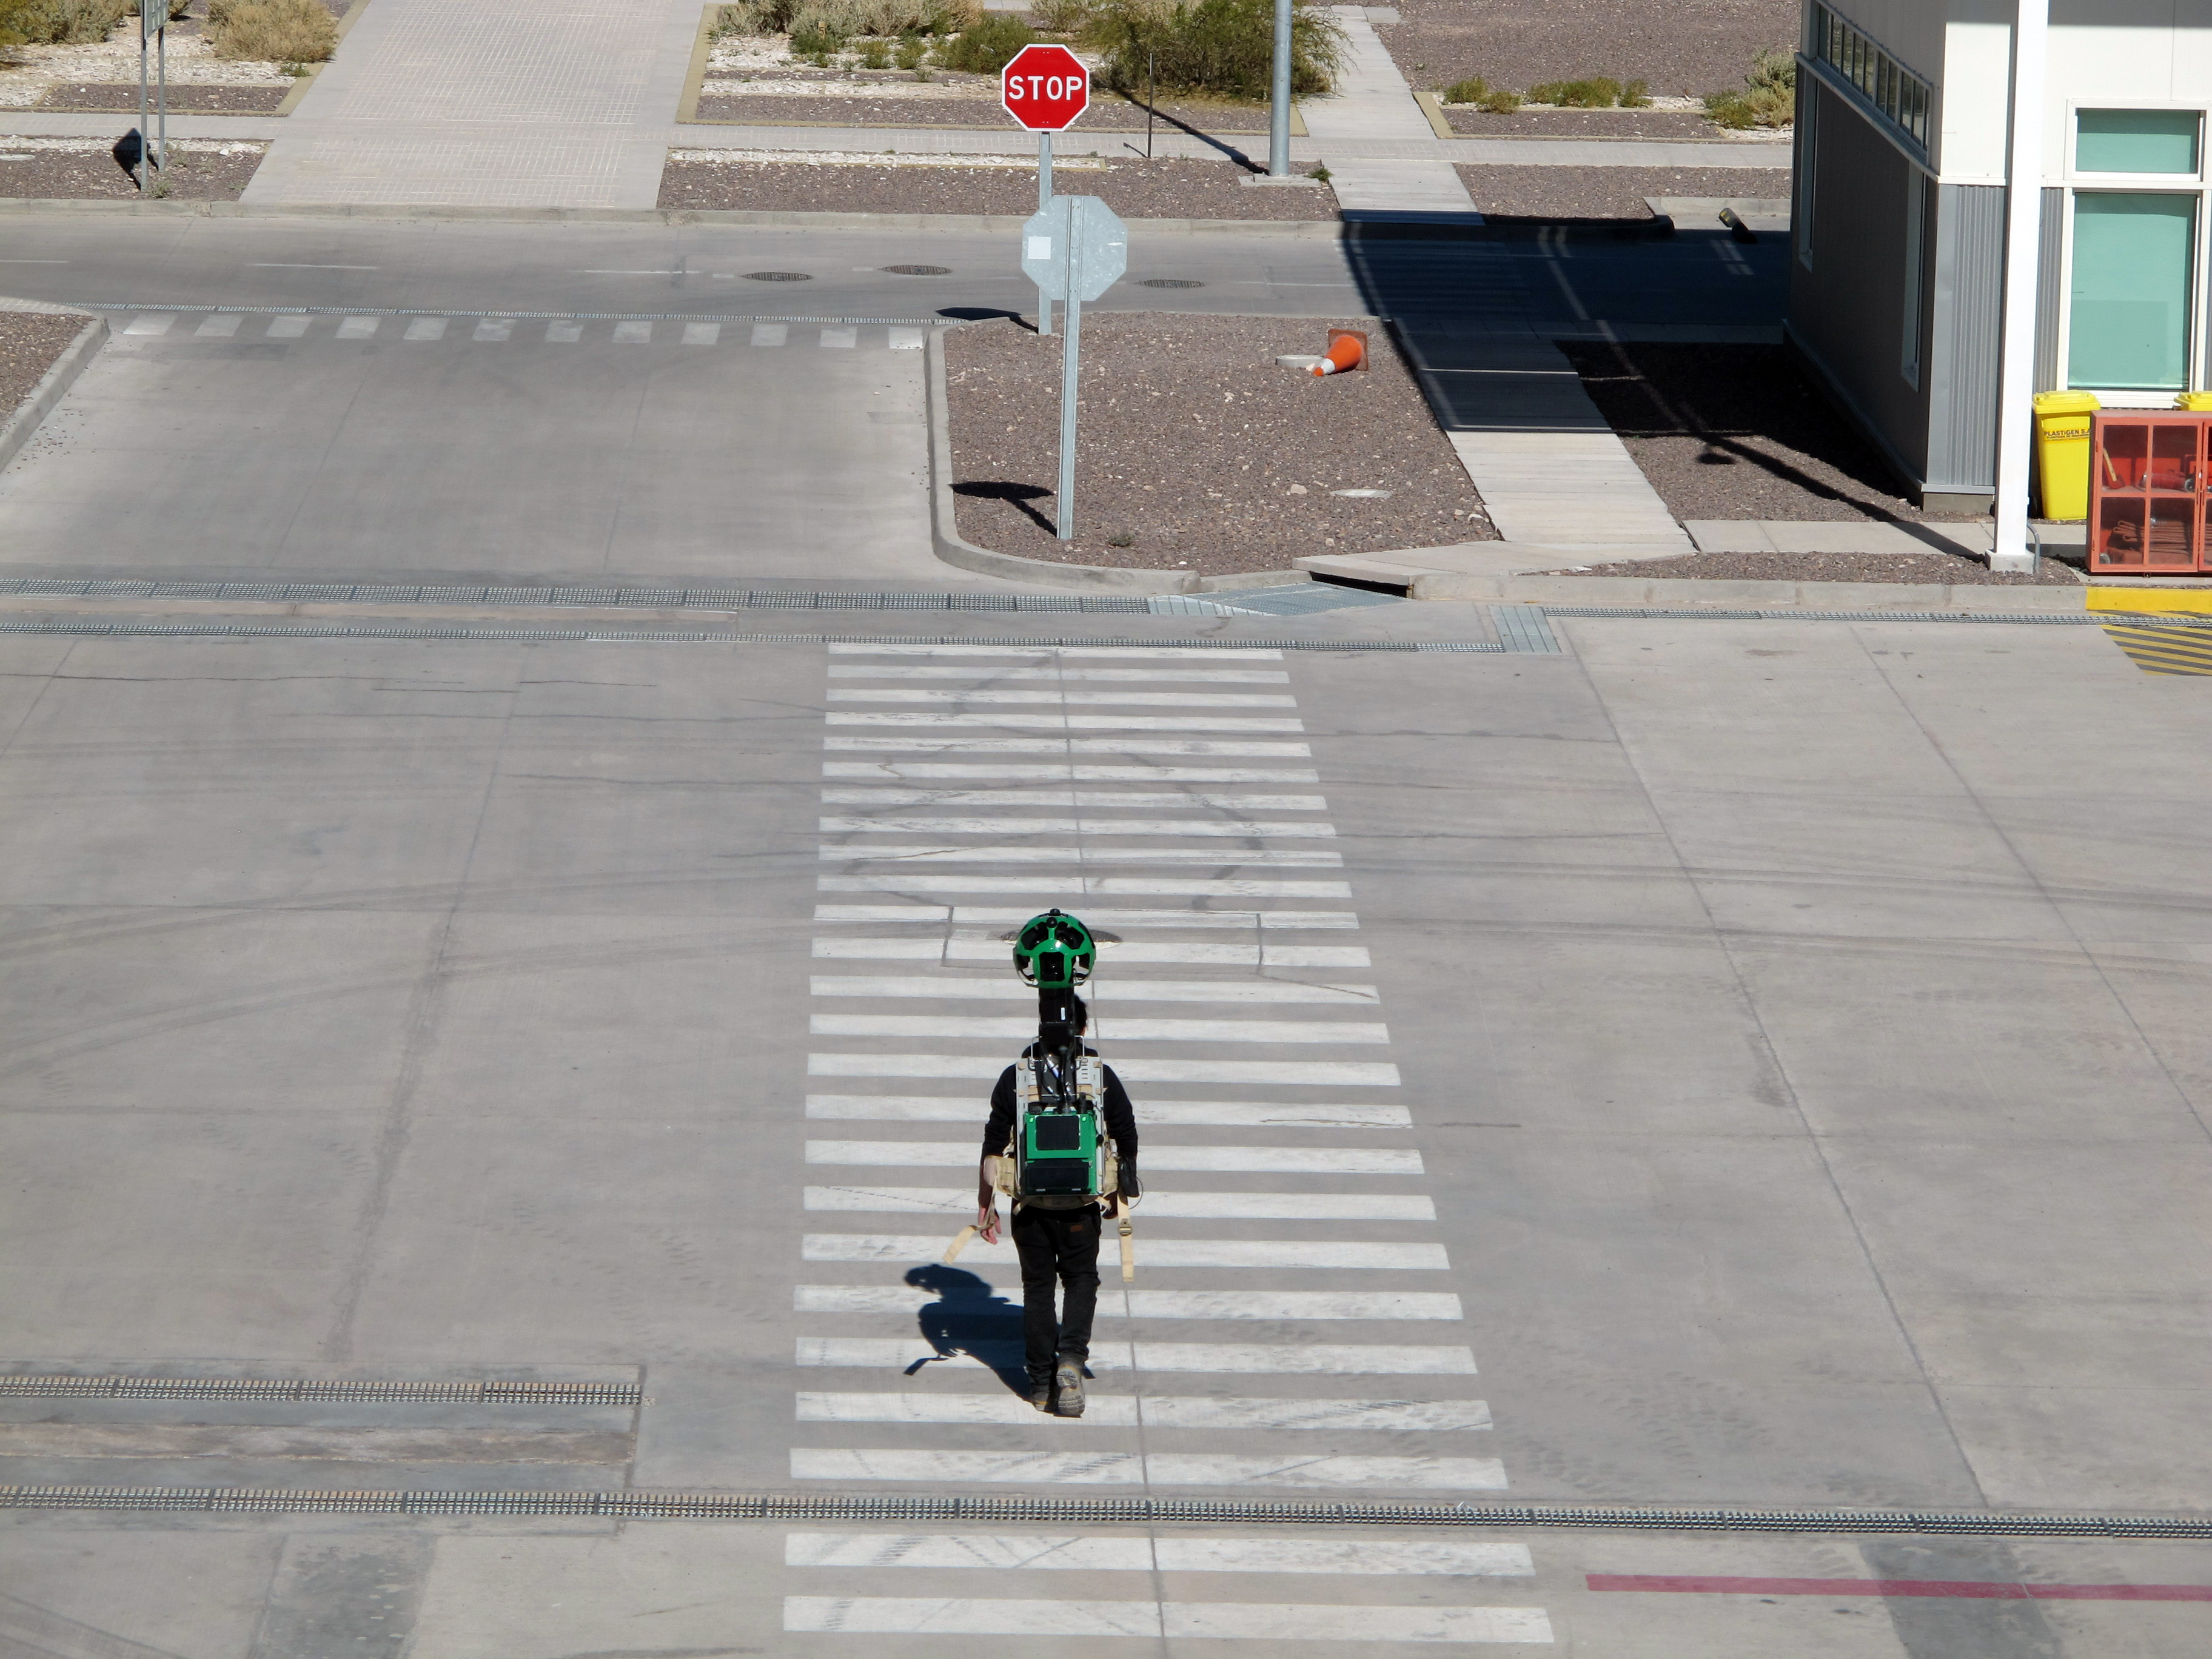

Google Street View at ALMA OSF

A Google Trekker for Google Street View on foot at the international ALMA base camp, ALMA Operations Support Facility (OSF), at 2900 metres altitude.

Credit: ALMA (ESO/NAOJ/NRAO)